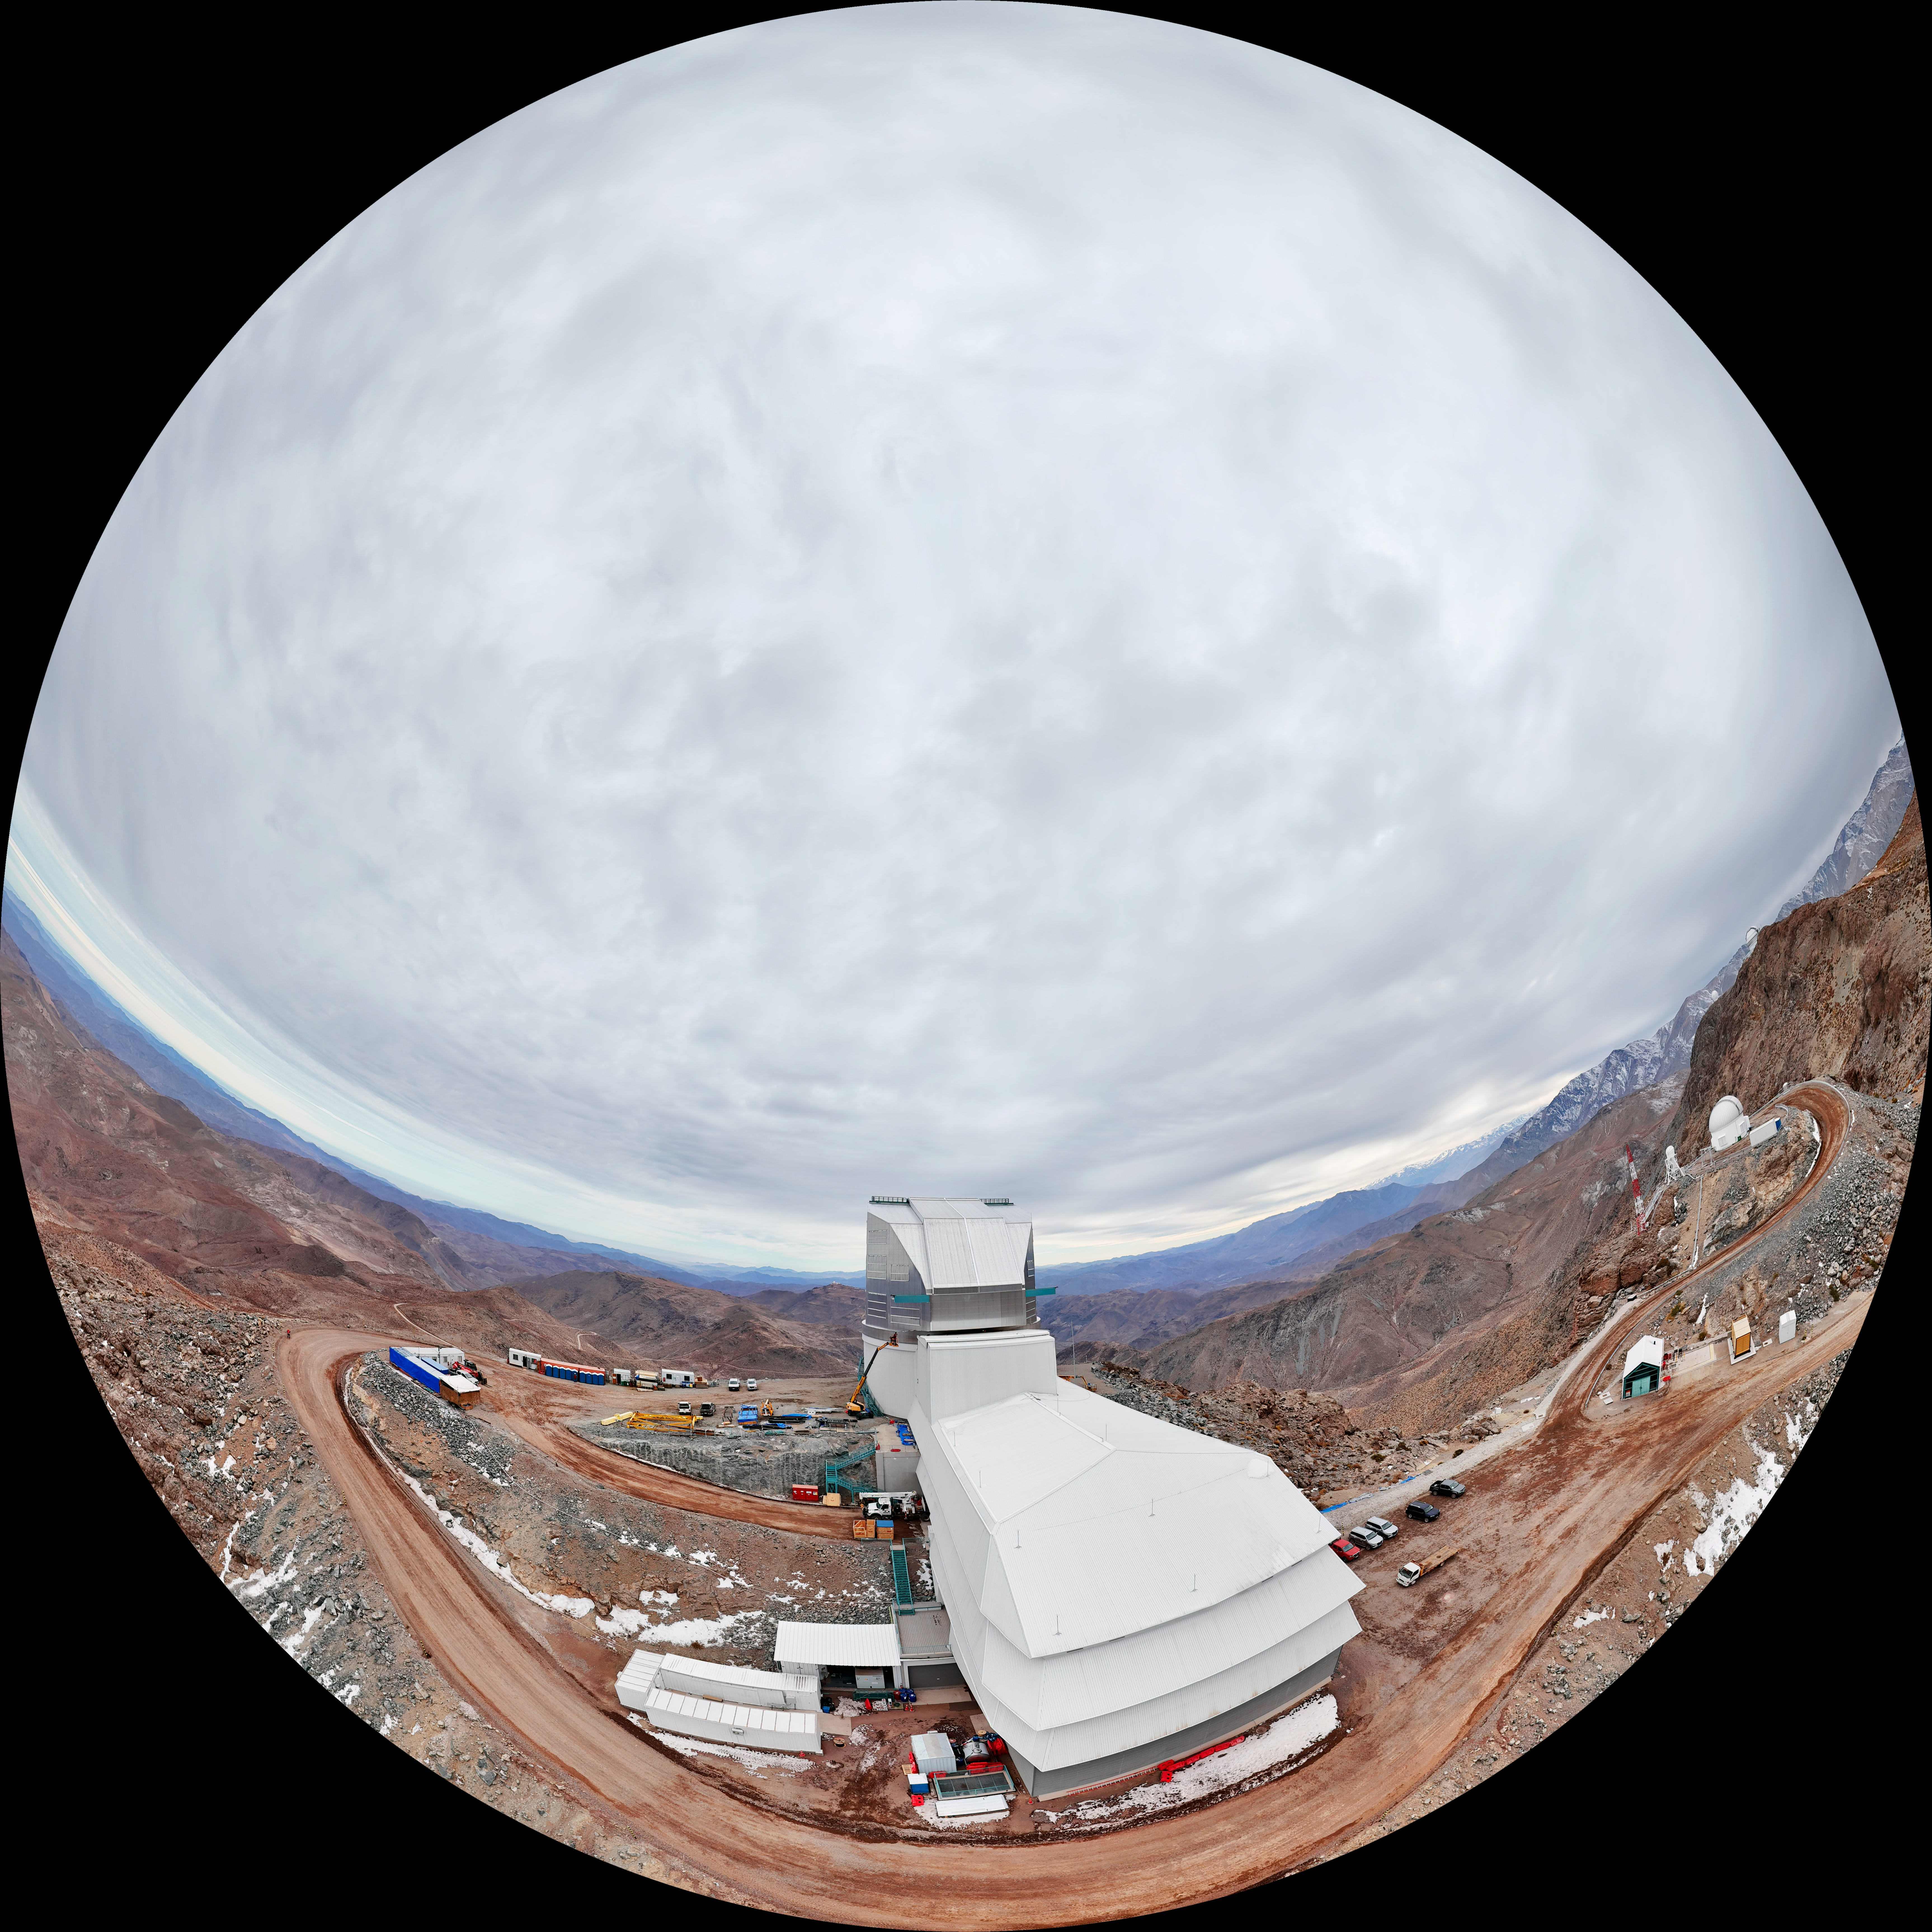

Vera C. Rubin Observatory Fulldome

A fulldome aerial view of NSF–DOE Vera C. Rubin Observatory.

A 360 panoramic version of this image can be found here.

Credit: Olivier Bonin/SLAC National Accelerator Laboratory